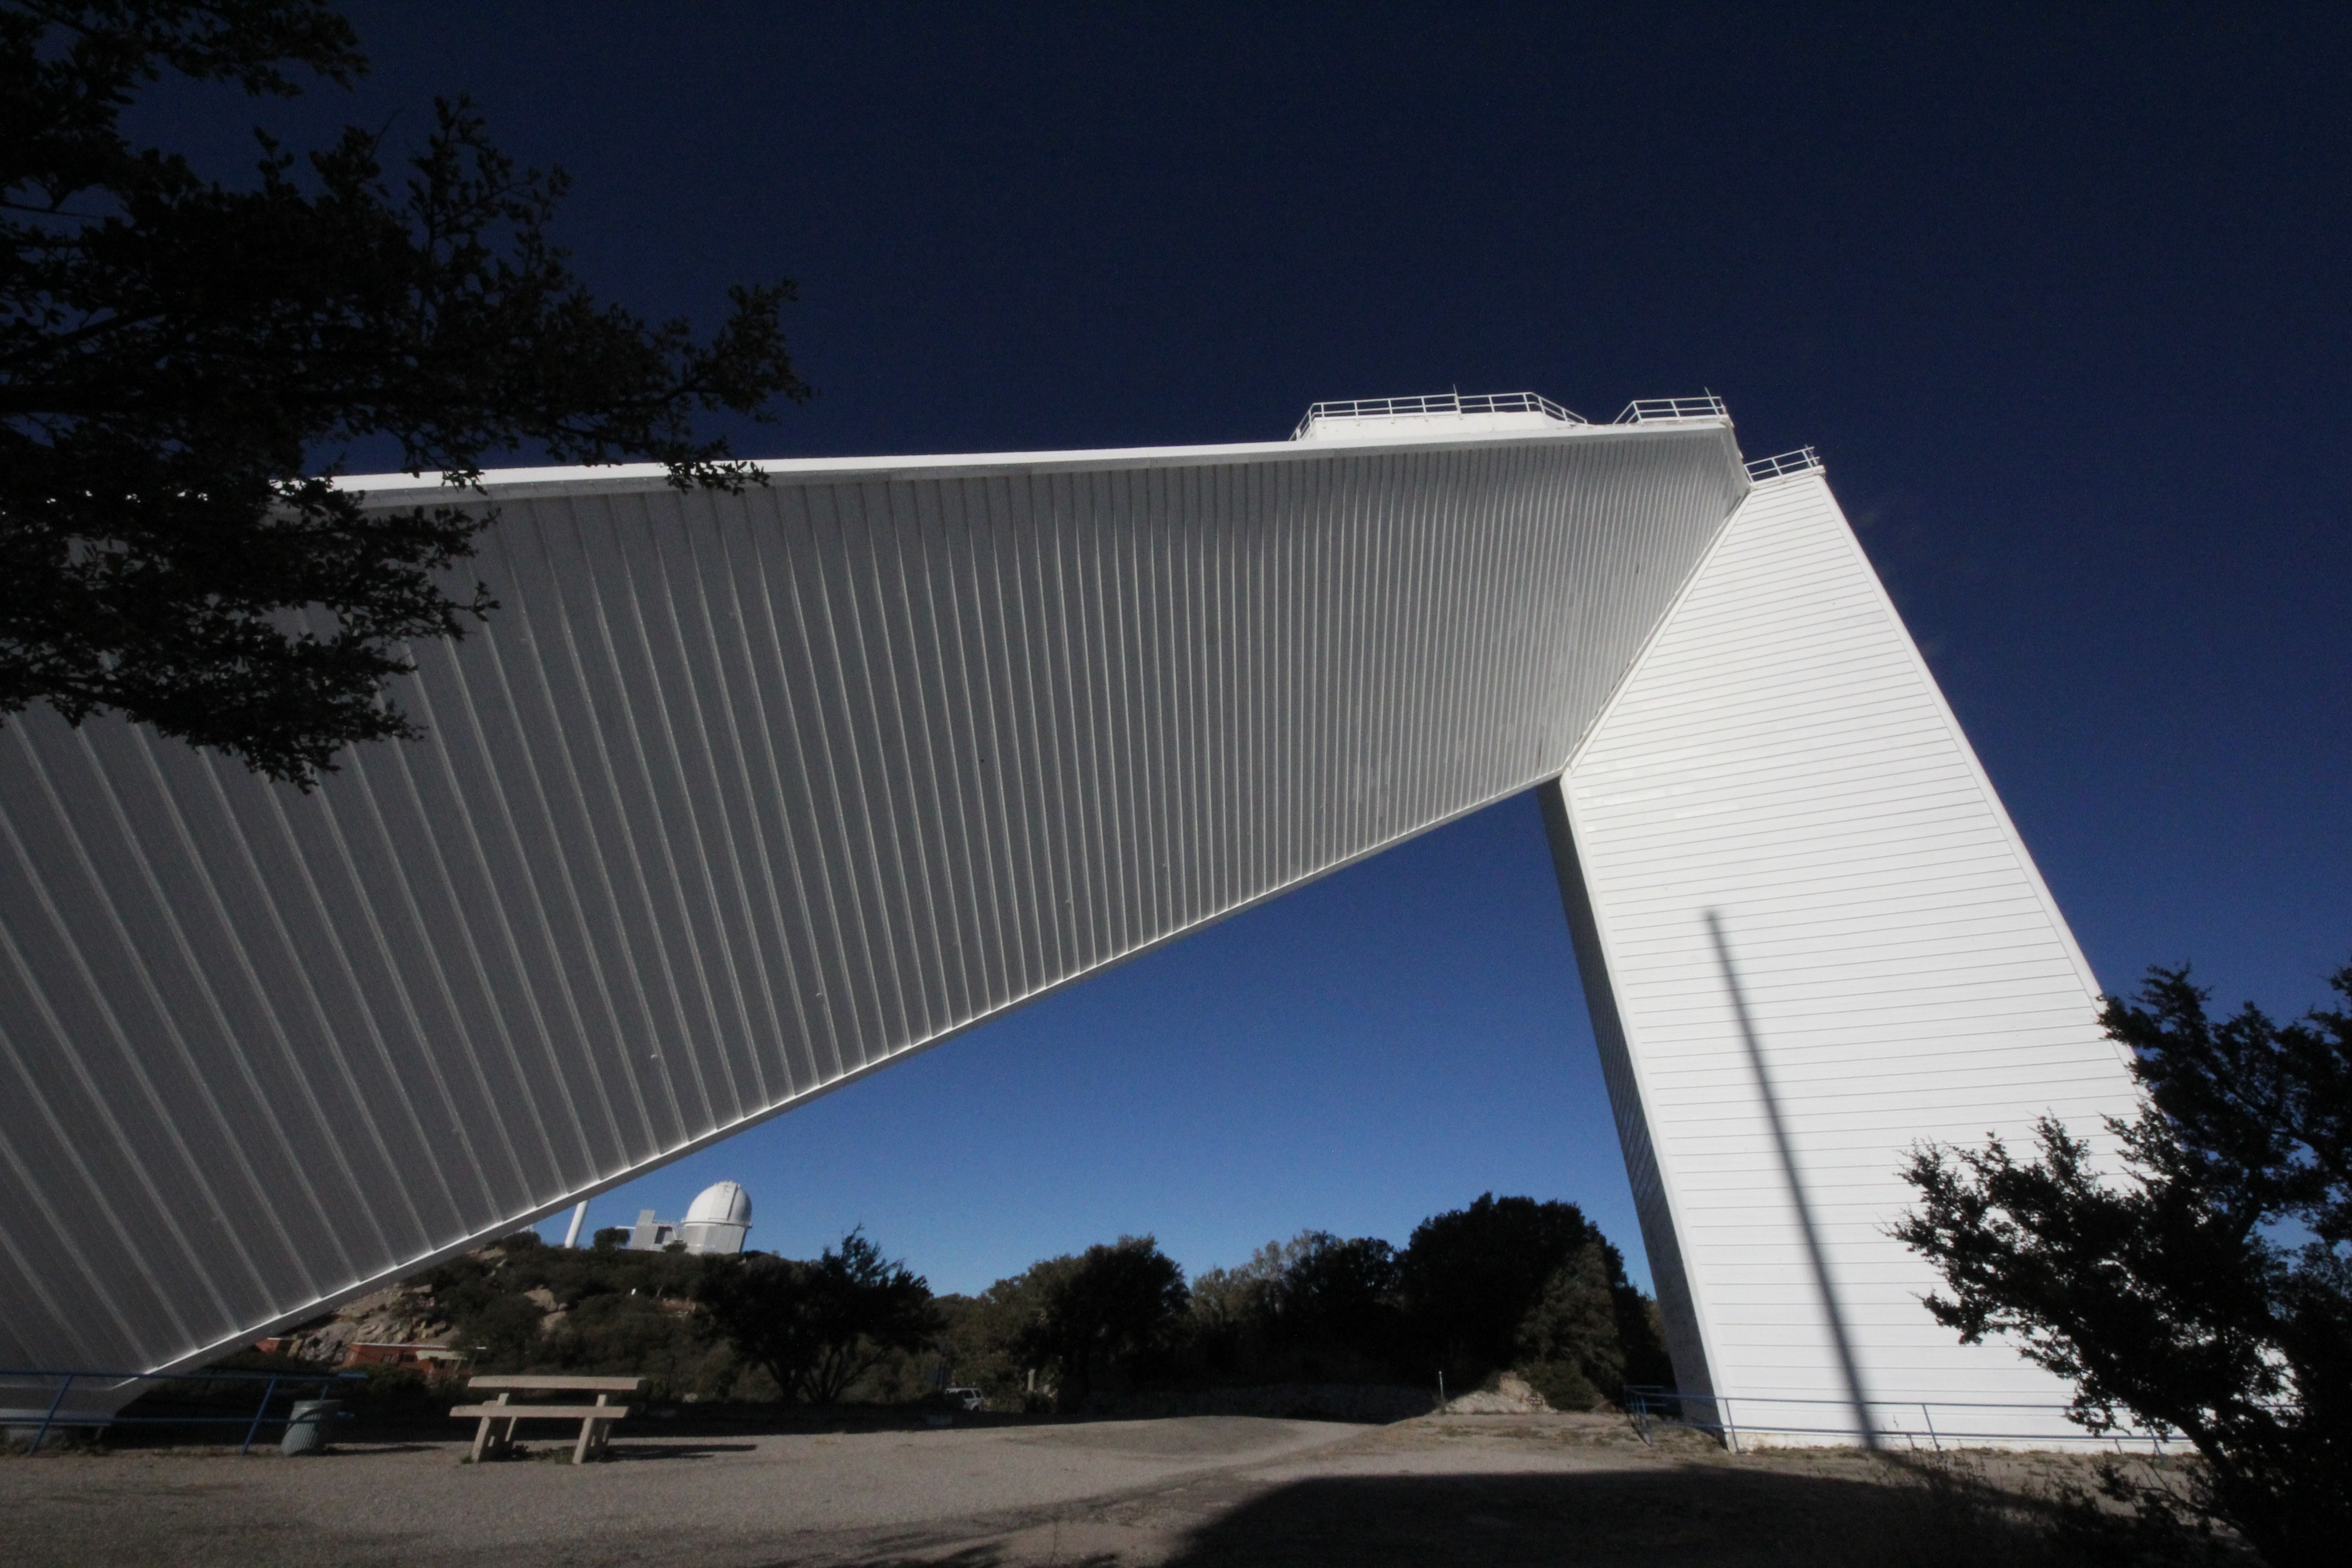

McMath-Pierce Solar Telescope

The McMath-Pierce Solar Telescope at KPNO.

Credit: KPNO/NOIRLab/NSF/AURA/P. Marenfeld